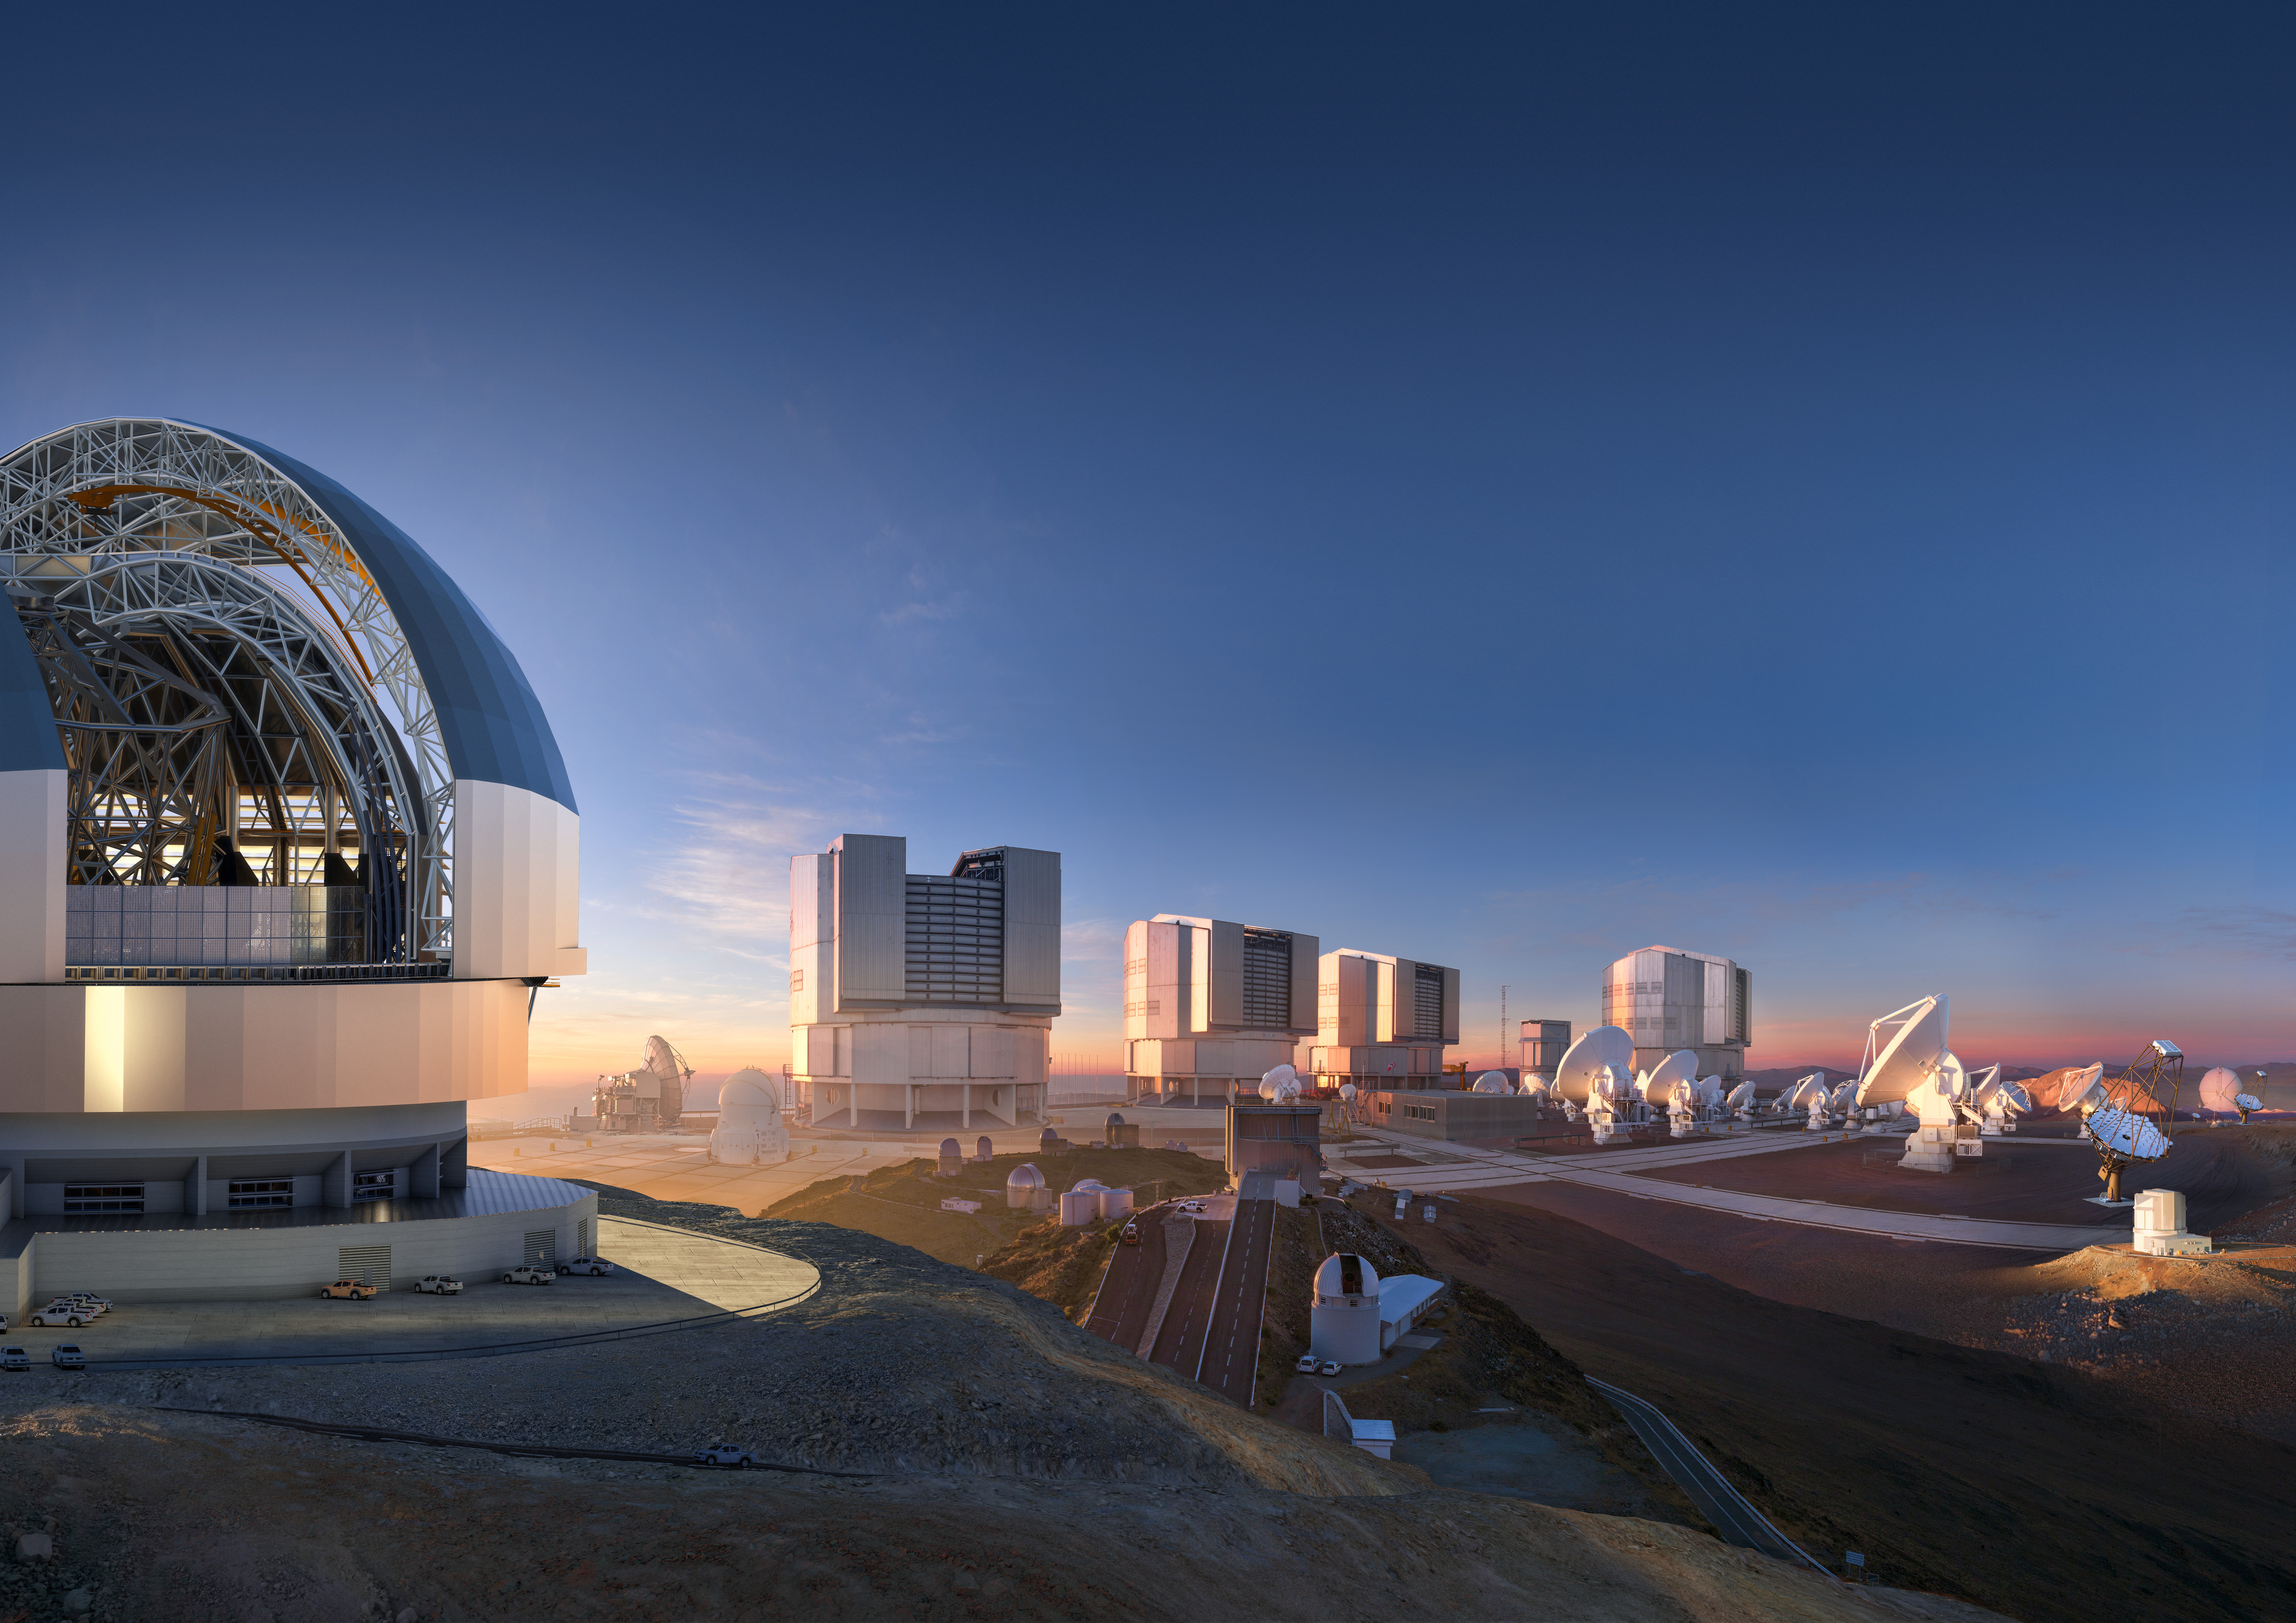

ESO’s facilities in Chile merged into an imaginary landscape

This collage shows ESO’s facilities in Chile merged into a single imaginary landscape. The forthcoming Extremely Large Telescope can be seen on the left, housing its giant 39-metre primary mirror; the 8.2-metre Unit Telescopes of ESO's Very Large Telescope are in the middle; and several of ALMA's 66 high precision antennas are on the right, along with antennas from the upcoming Cherenkov Telescope Array. A variety of other facilities from the La Silla and Paranal sites are scattered between these giants.

Credit: ESO/M. Kornmesser